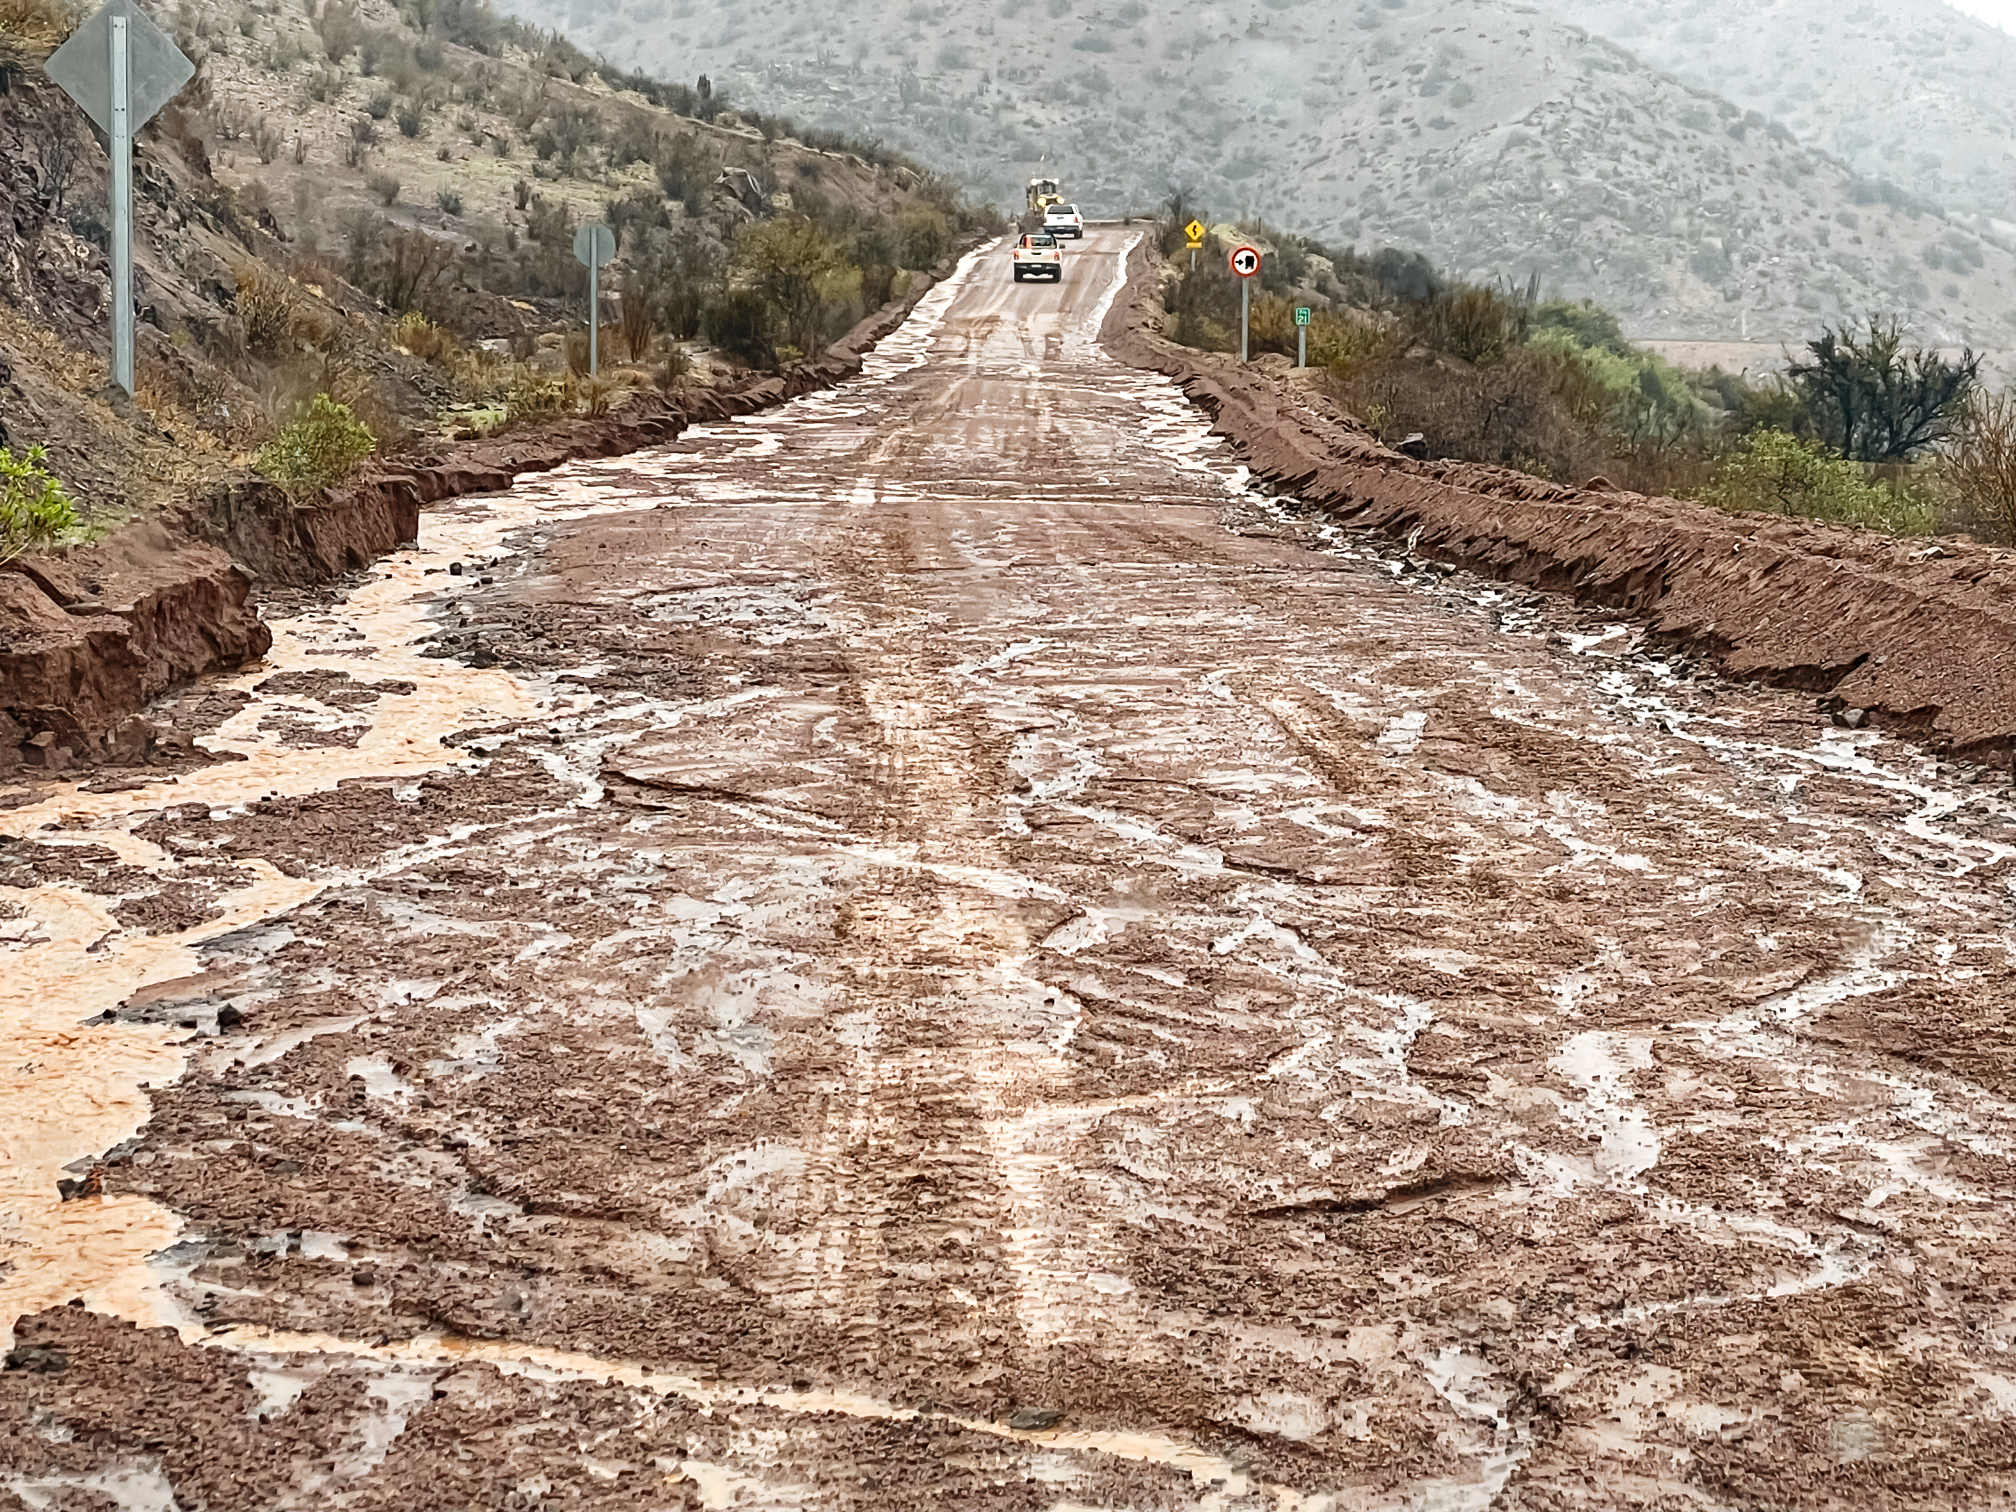

Road after a rain storm

The dirt road to the observatories in Chile after a rainstorm.

Credit: NOIRLab/NSF/AURA/F. Bruno